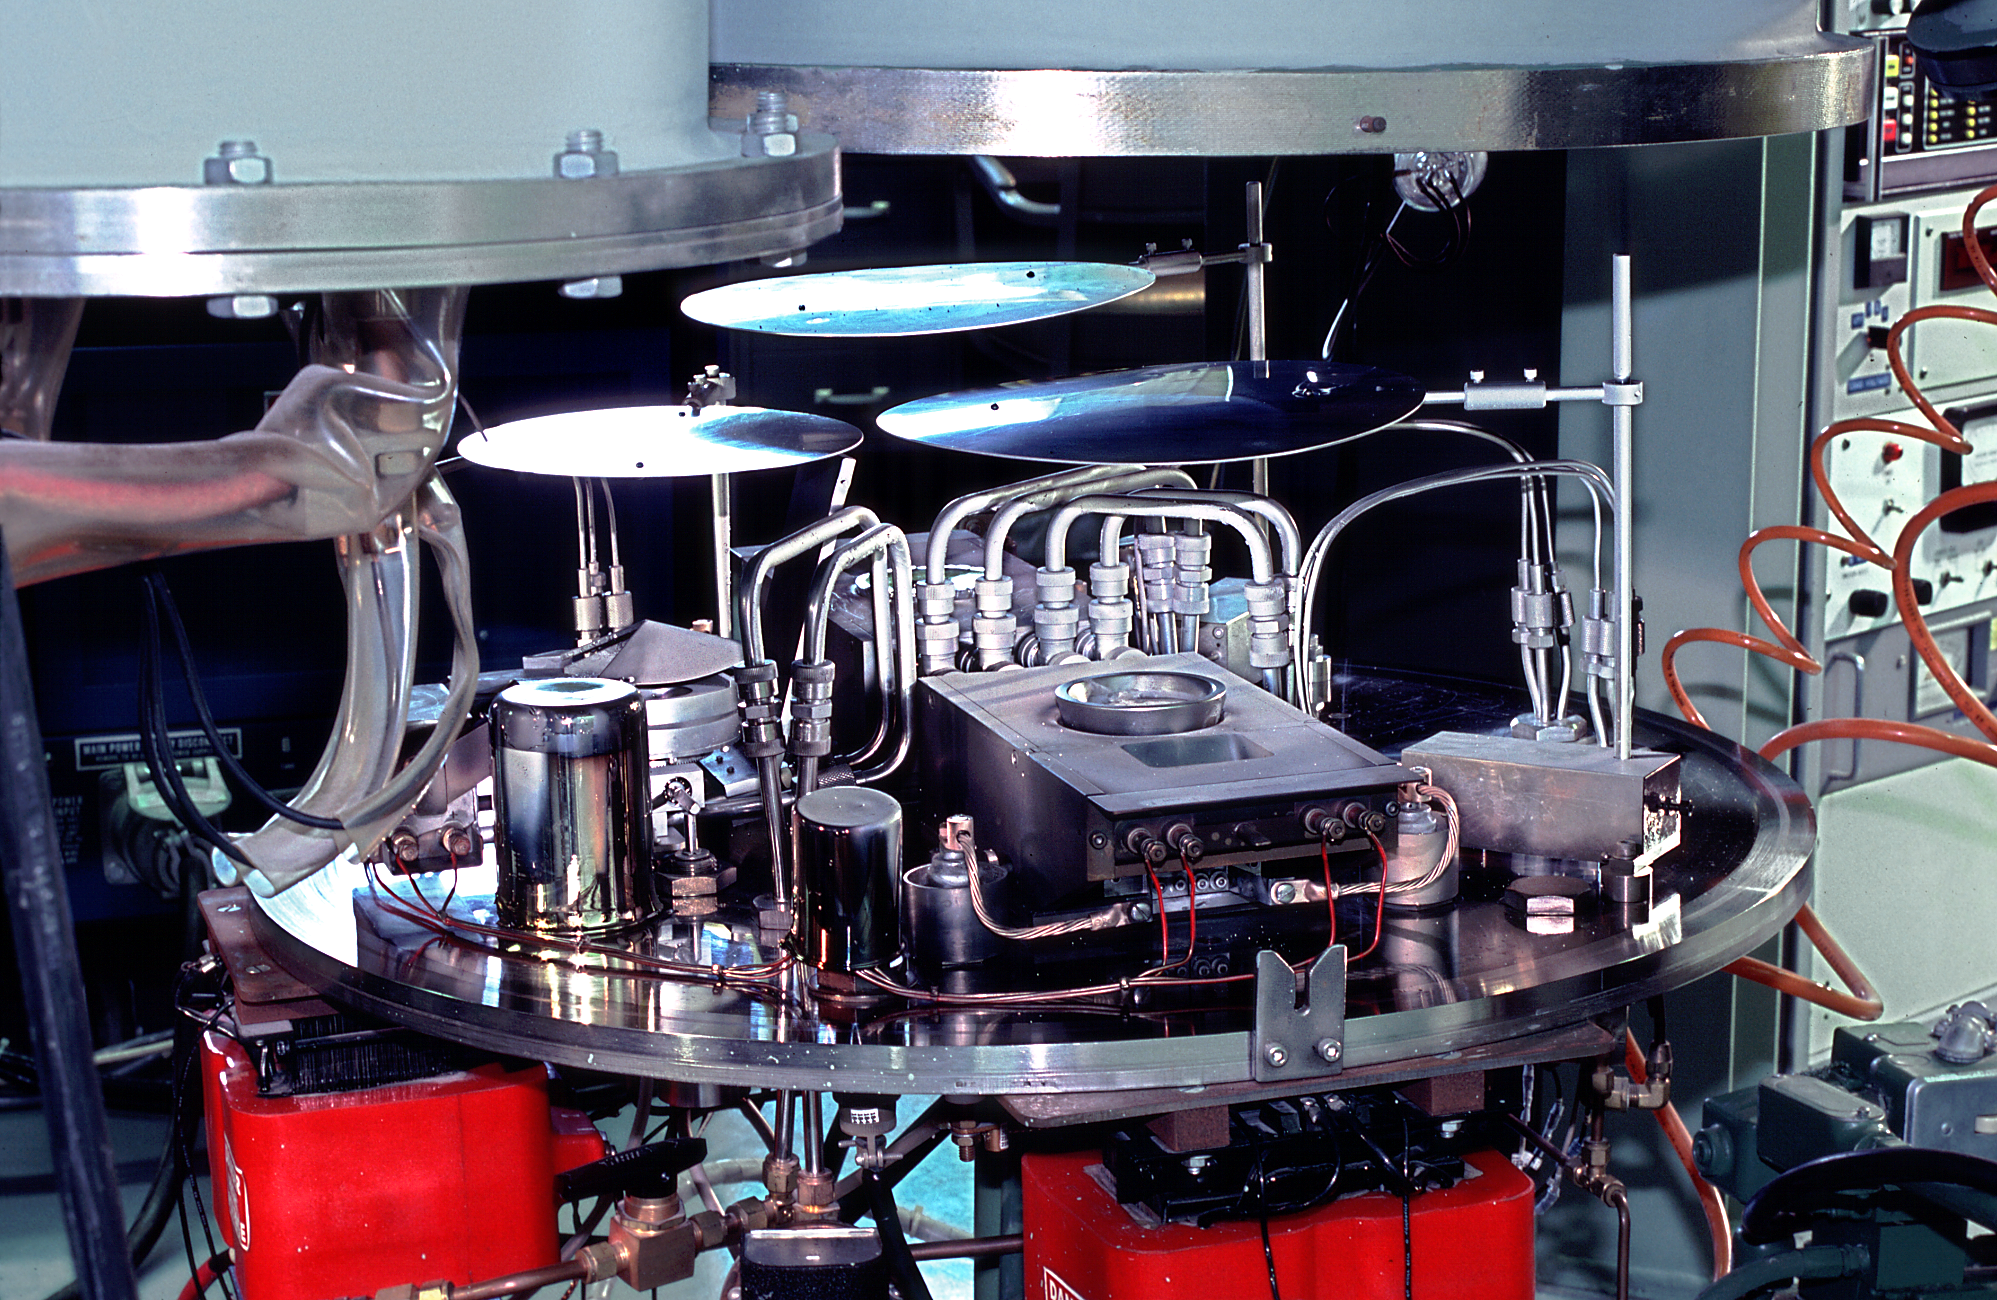

NOAO coatings laboratory

The interior of the coatings laboratory at the National Optical Astronomy Observatories Tucson facility.

Credit: NOIRLab/NSF/AURA